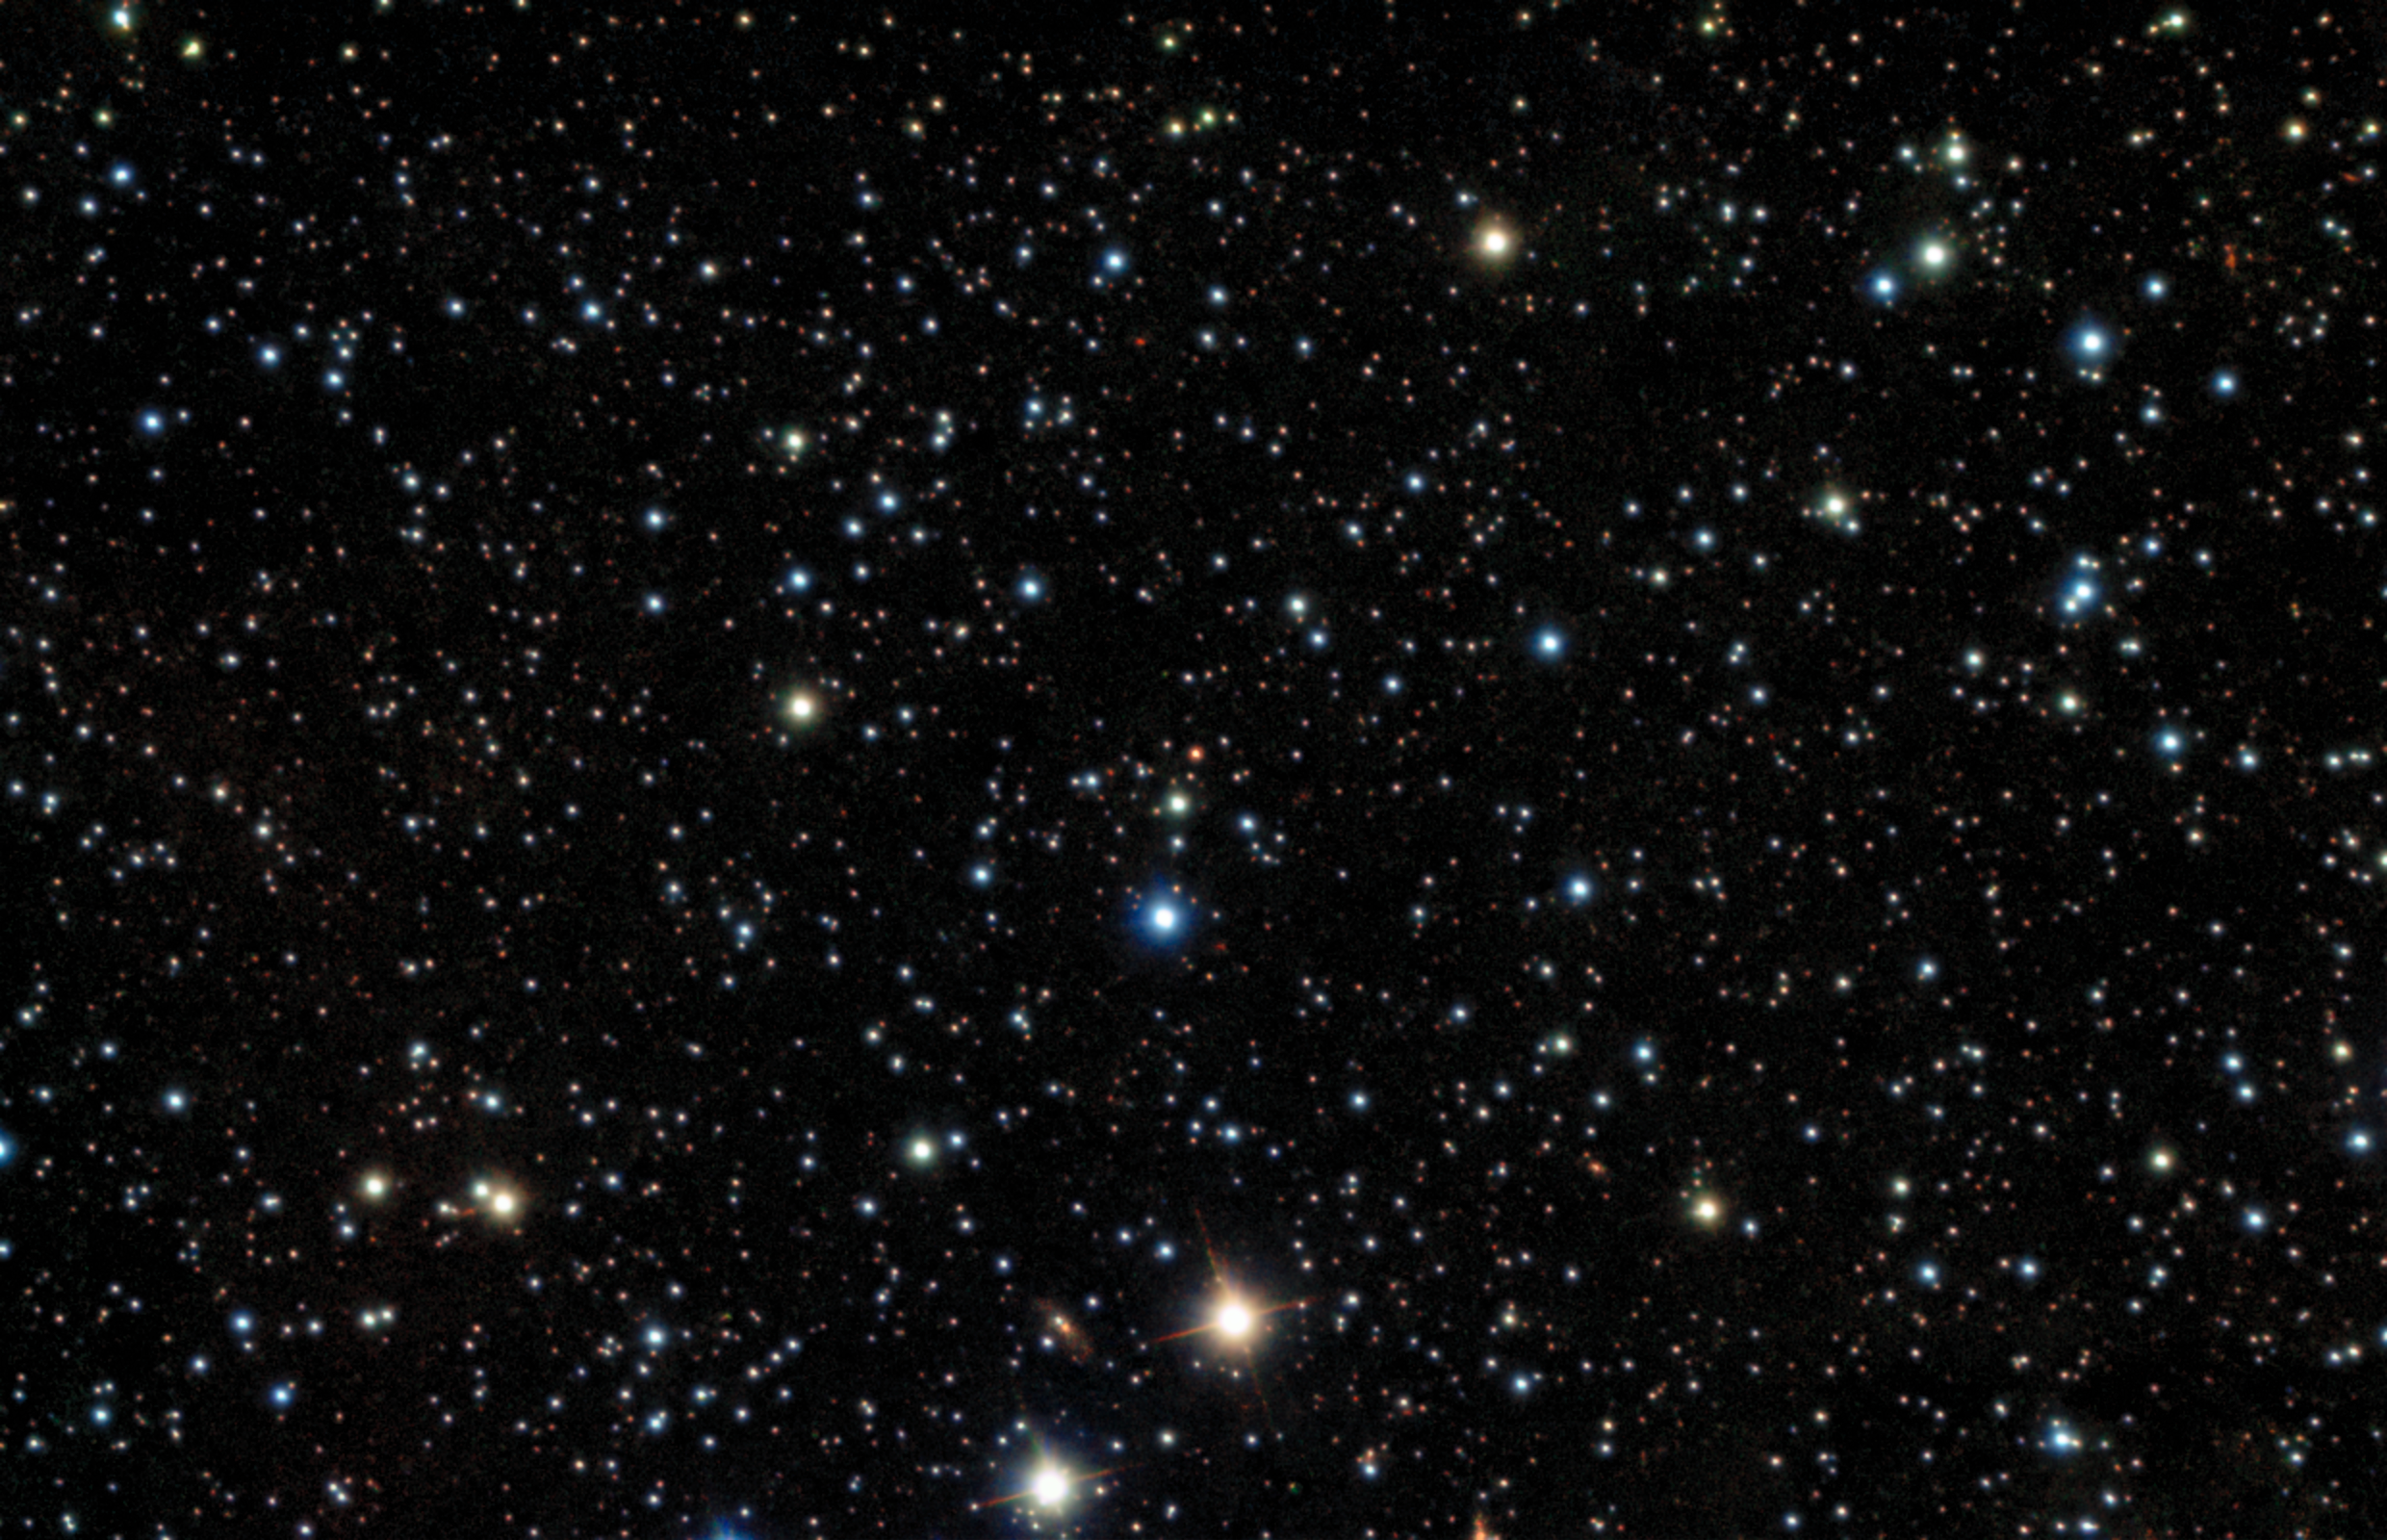

Record-breaking Gamma-Ray Burst Caught With Gemini (no annotations)

Thanks to a fast reaction by observers and staff, near-simultaneous observations were made of GRB221009A from Gemini South in Chile. The image is a combination of 4 exposures in I, J,H, K with two instruments taken in the morning of Friday 14 October 2022.

Credit: International Gemini Observatory/NOIRLab/NSF/AURA/B. O'Connor (UMD/GWU) & J. Rastinejad & W Fong (Northwestern Univ)Image processing: T.A. Rector (University of Alaska Anchorage/NSF NOIRLab), J. Miller, M. Zamani & D. de Martin (NSF NOIRLab)